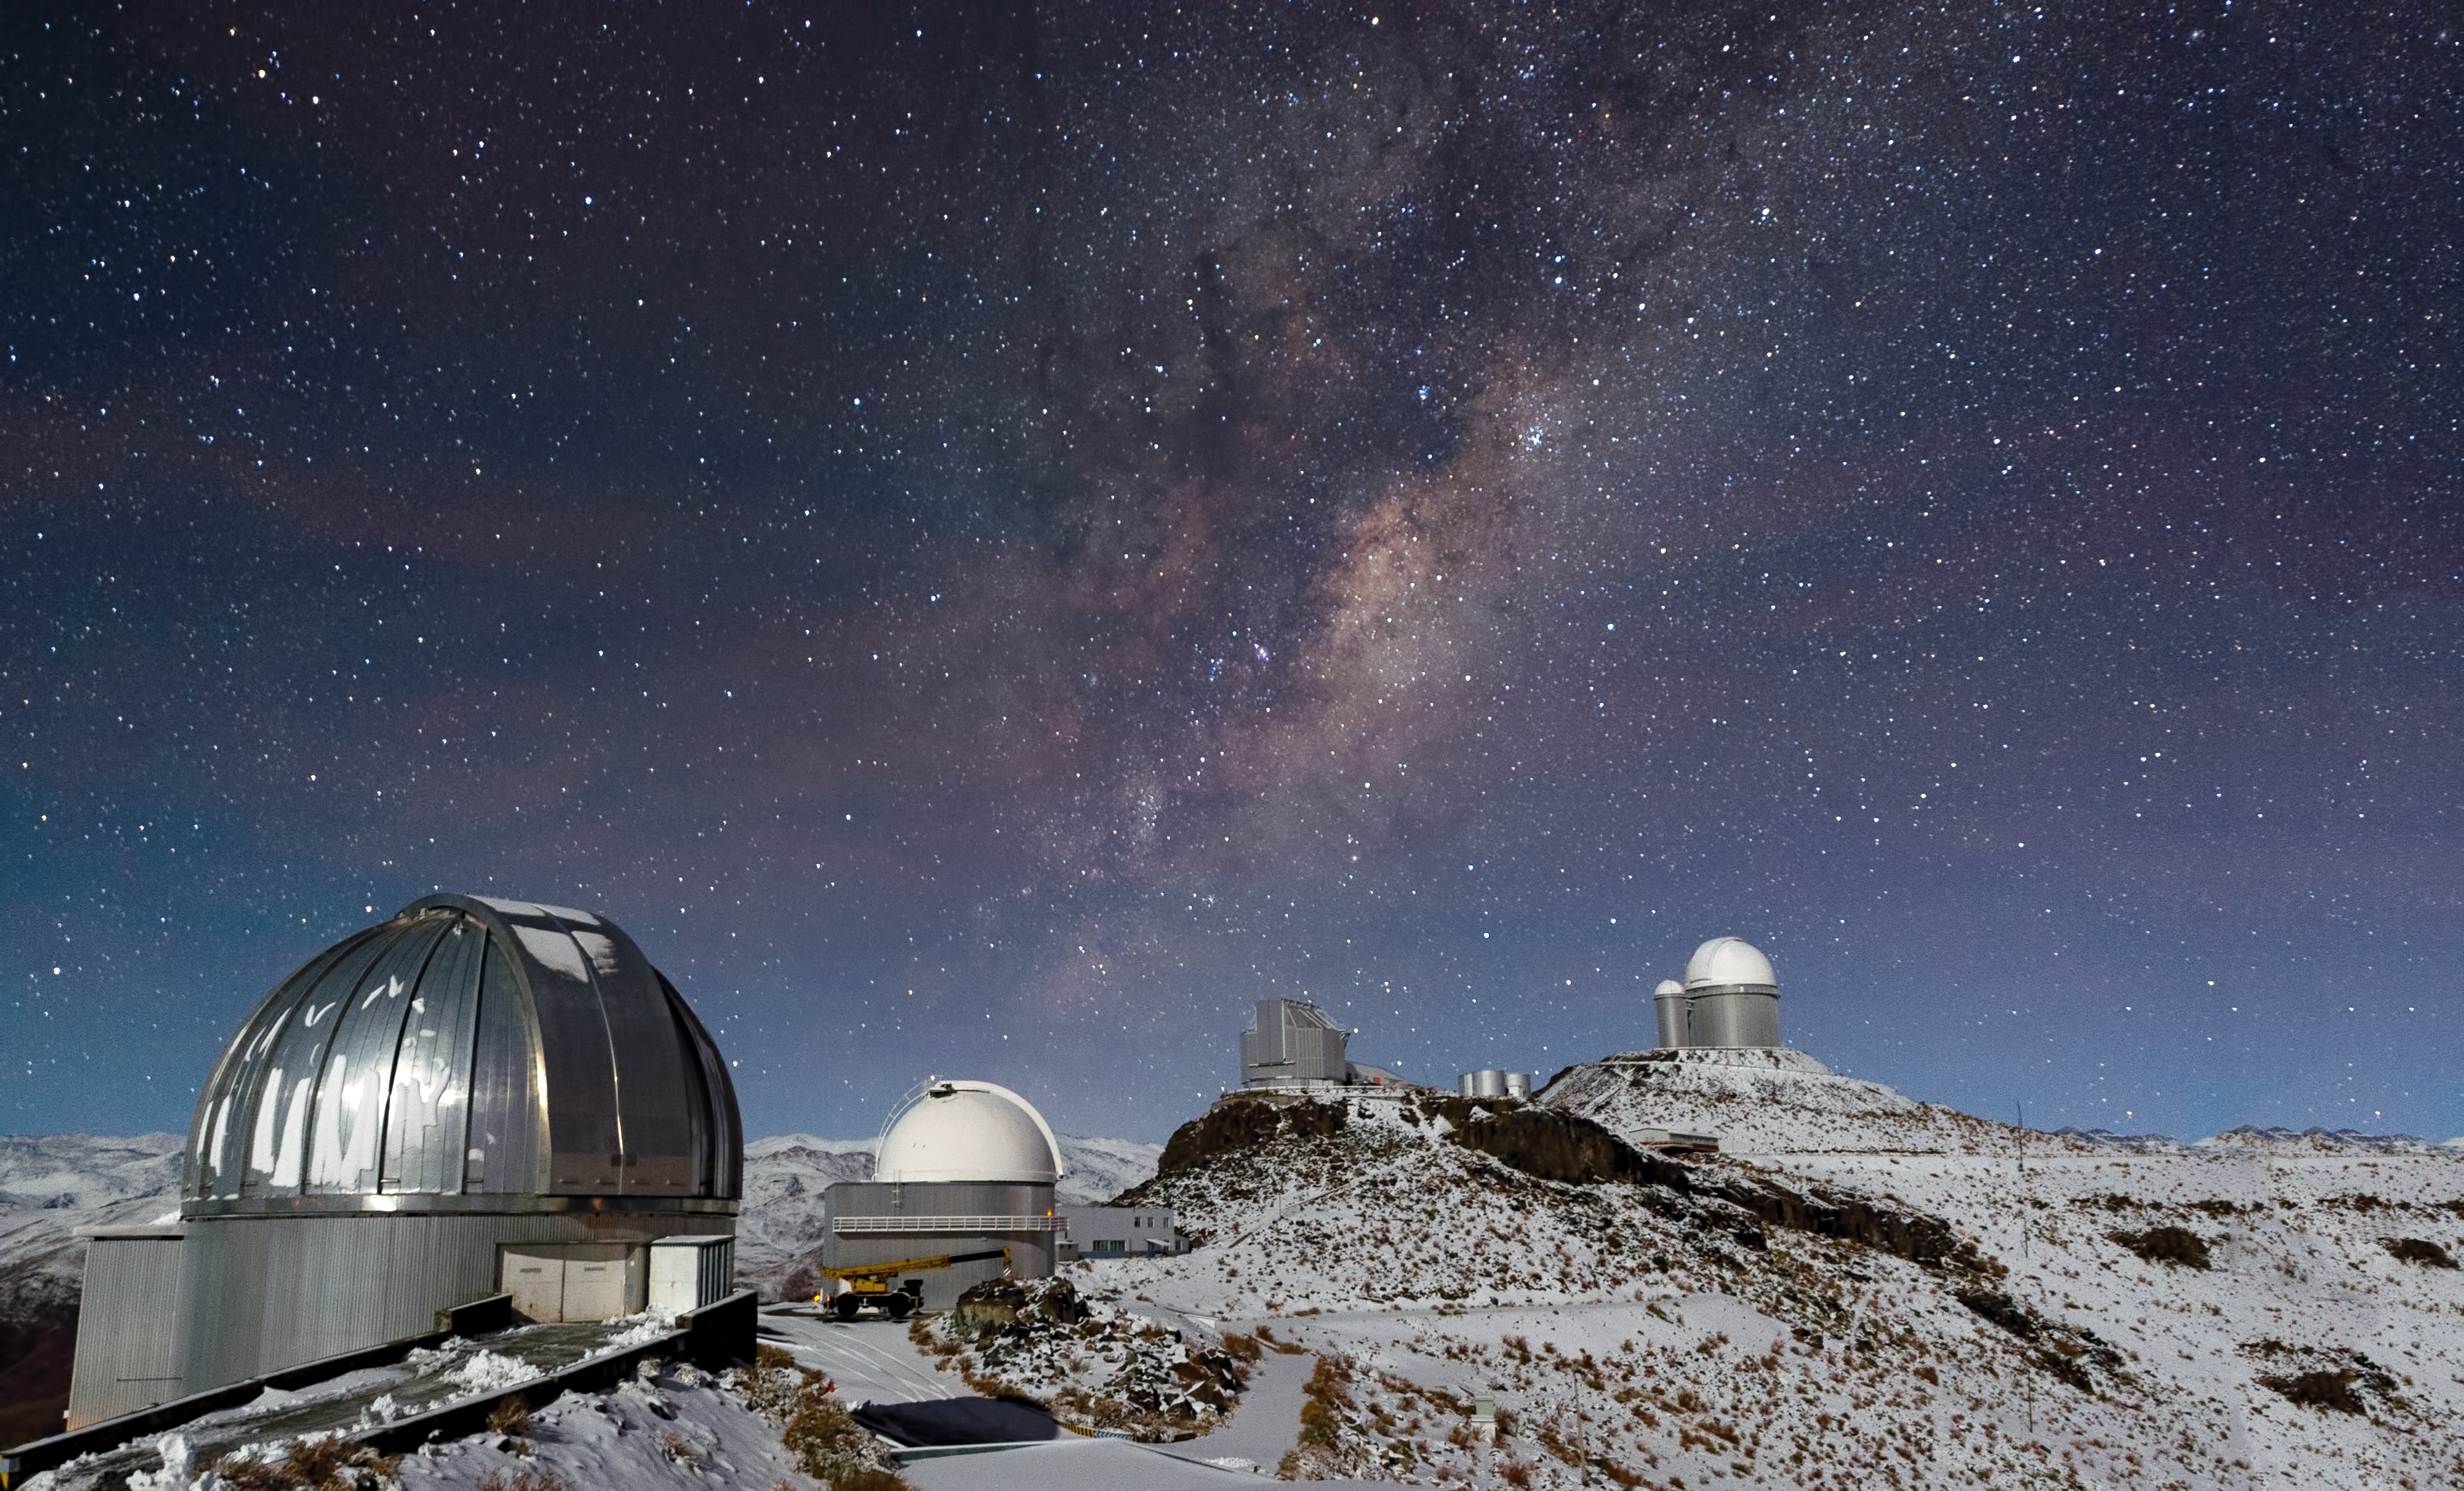

Milky Way shines over snowy La Silla

In the outskirts of the Atacama Desert, far from the light-polluted cities of northern Chile, the skies are pitch-black after sunset. Such dark skies allow some of the best astronomical observing to take place — and at an altitude of 2400 metres, ESO’s La Silla Observatory has an incredibly clear view of the night sky. However, even such a remote, high, and dry location cannot always escape the weather that sometimes comes with the winter months, when blankets of snow can cover the mountain peak and its telescope domes.

This image shows a wintry La Silla sitting beneath a spray of stars from our Milky Way, the plane of which slants across the frame. Visible (from right to left) are the ESO 3.6-metre telescope, the 3.58-metre New Technology Telescope (NTT), the ESO 1-metre Schmidt telescope, and the MPG/ESO 2.2-metre telescope, which has snow on its dome. The small dome of the decommissioned Coudé Auxiliary Telescope can be seen adjacent to that of the ESO 3.6-metre telescope, and between it and the NTT are the water tanks of the observatory.

While the sight of snow at La Silla may initially be surprising, the high altitude ESO sites can experience both hot and cold temperatures through the year, and occasionally be subject to harsh conditions.

This photograph was taken by José Francisco Salgado, an ESO Photo Ambassador.

Credit: ESO/José Francisco Salgado (josefrancisco.org)